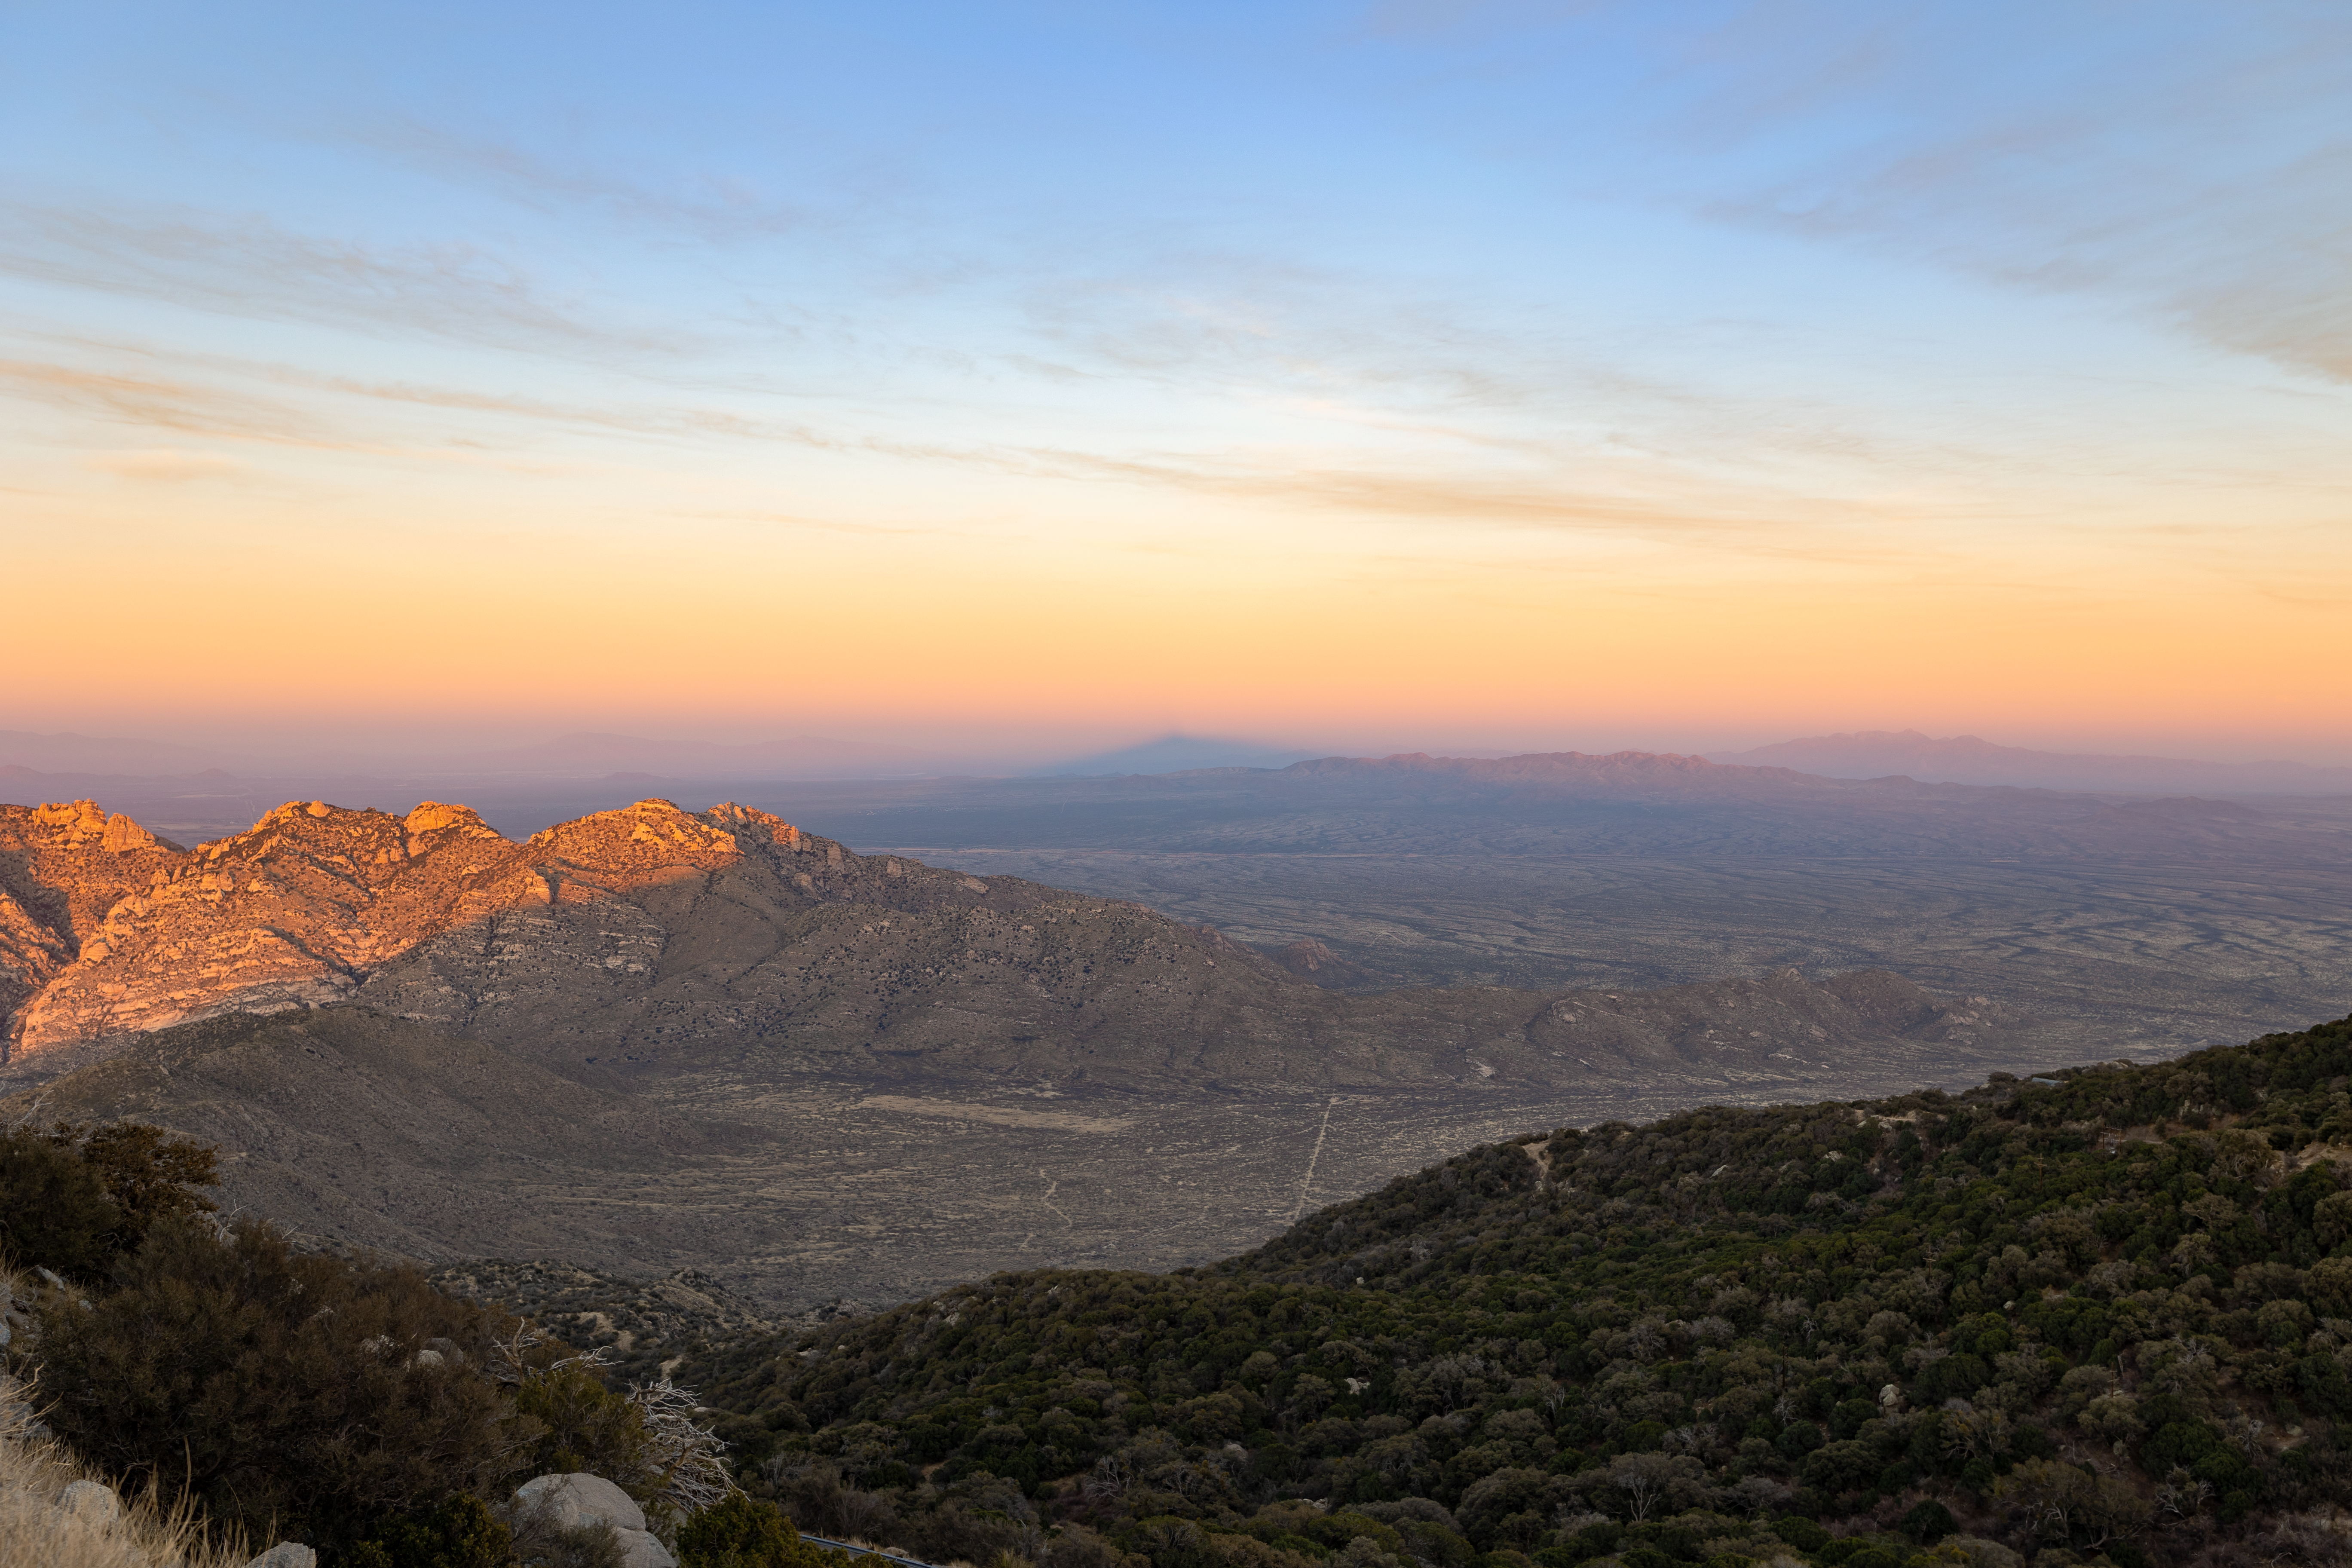

Arizona Sunset

Watching the setting sun cast the shadow of a mountain from Kitt Peak National Observatory in Arizona.

Credit: KPNO/NOIRLab/NSF/AURA/T. Slovinský